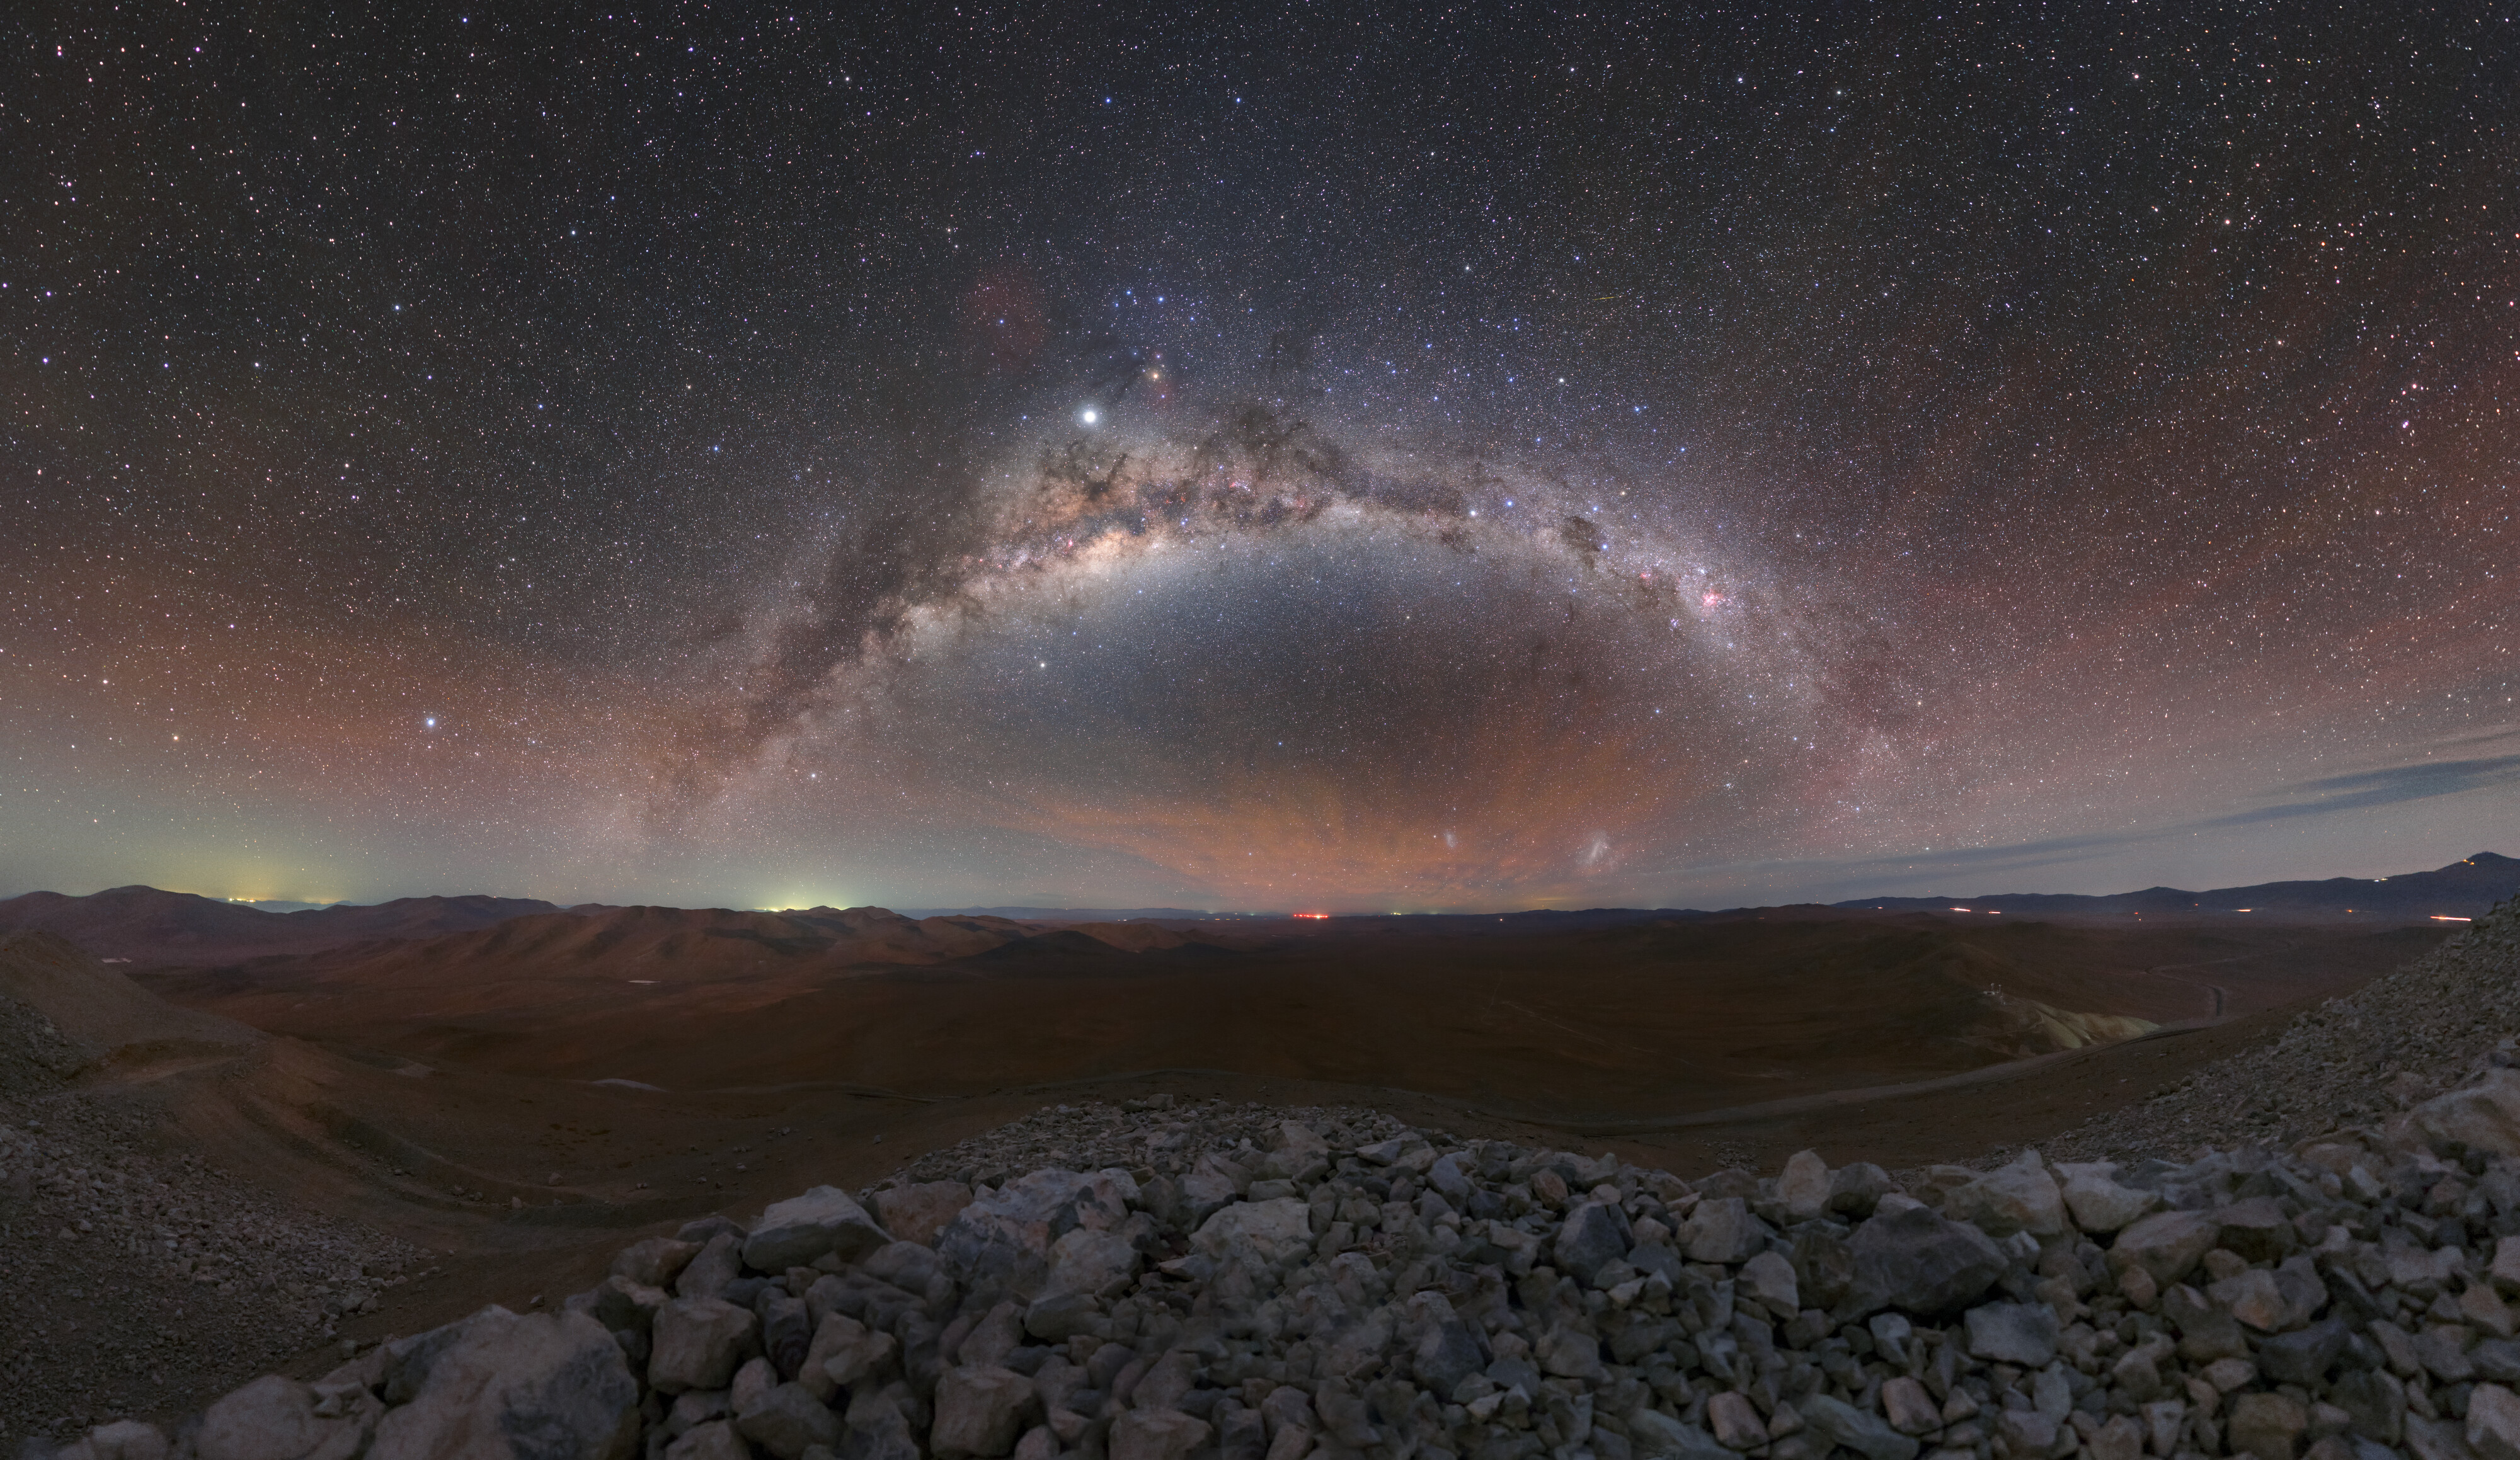

Milky Way Across the Desert

Great care is taken to ensure that the site for a new telescope will provide the best possible observing conditions.

This picture of the week was captured in 2019 by ESO photo ambassador Petr Horálek from the top of Cerro Armazones, Chile, where the Extremely Large Telescope (ELT) is being constructed. Situated in the heart of the Atacama desert, at an altitude of 3046 metres, this high and dry location will be vital to showcase and utilise the ELT’s incredible observational power.

This extraordinary panorama of the Atacama desert frames a sprawling view of our own Milky Way galaxy, seen with stunning clarity as a result of the minimum light pollution in this remote area. Massive interstellar dust clouds obscure the more distant starlight, leading to the distinctive “mottled” band in the night sky.

Credit: ESO/P. Horálek